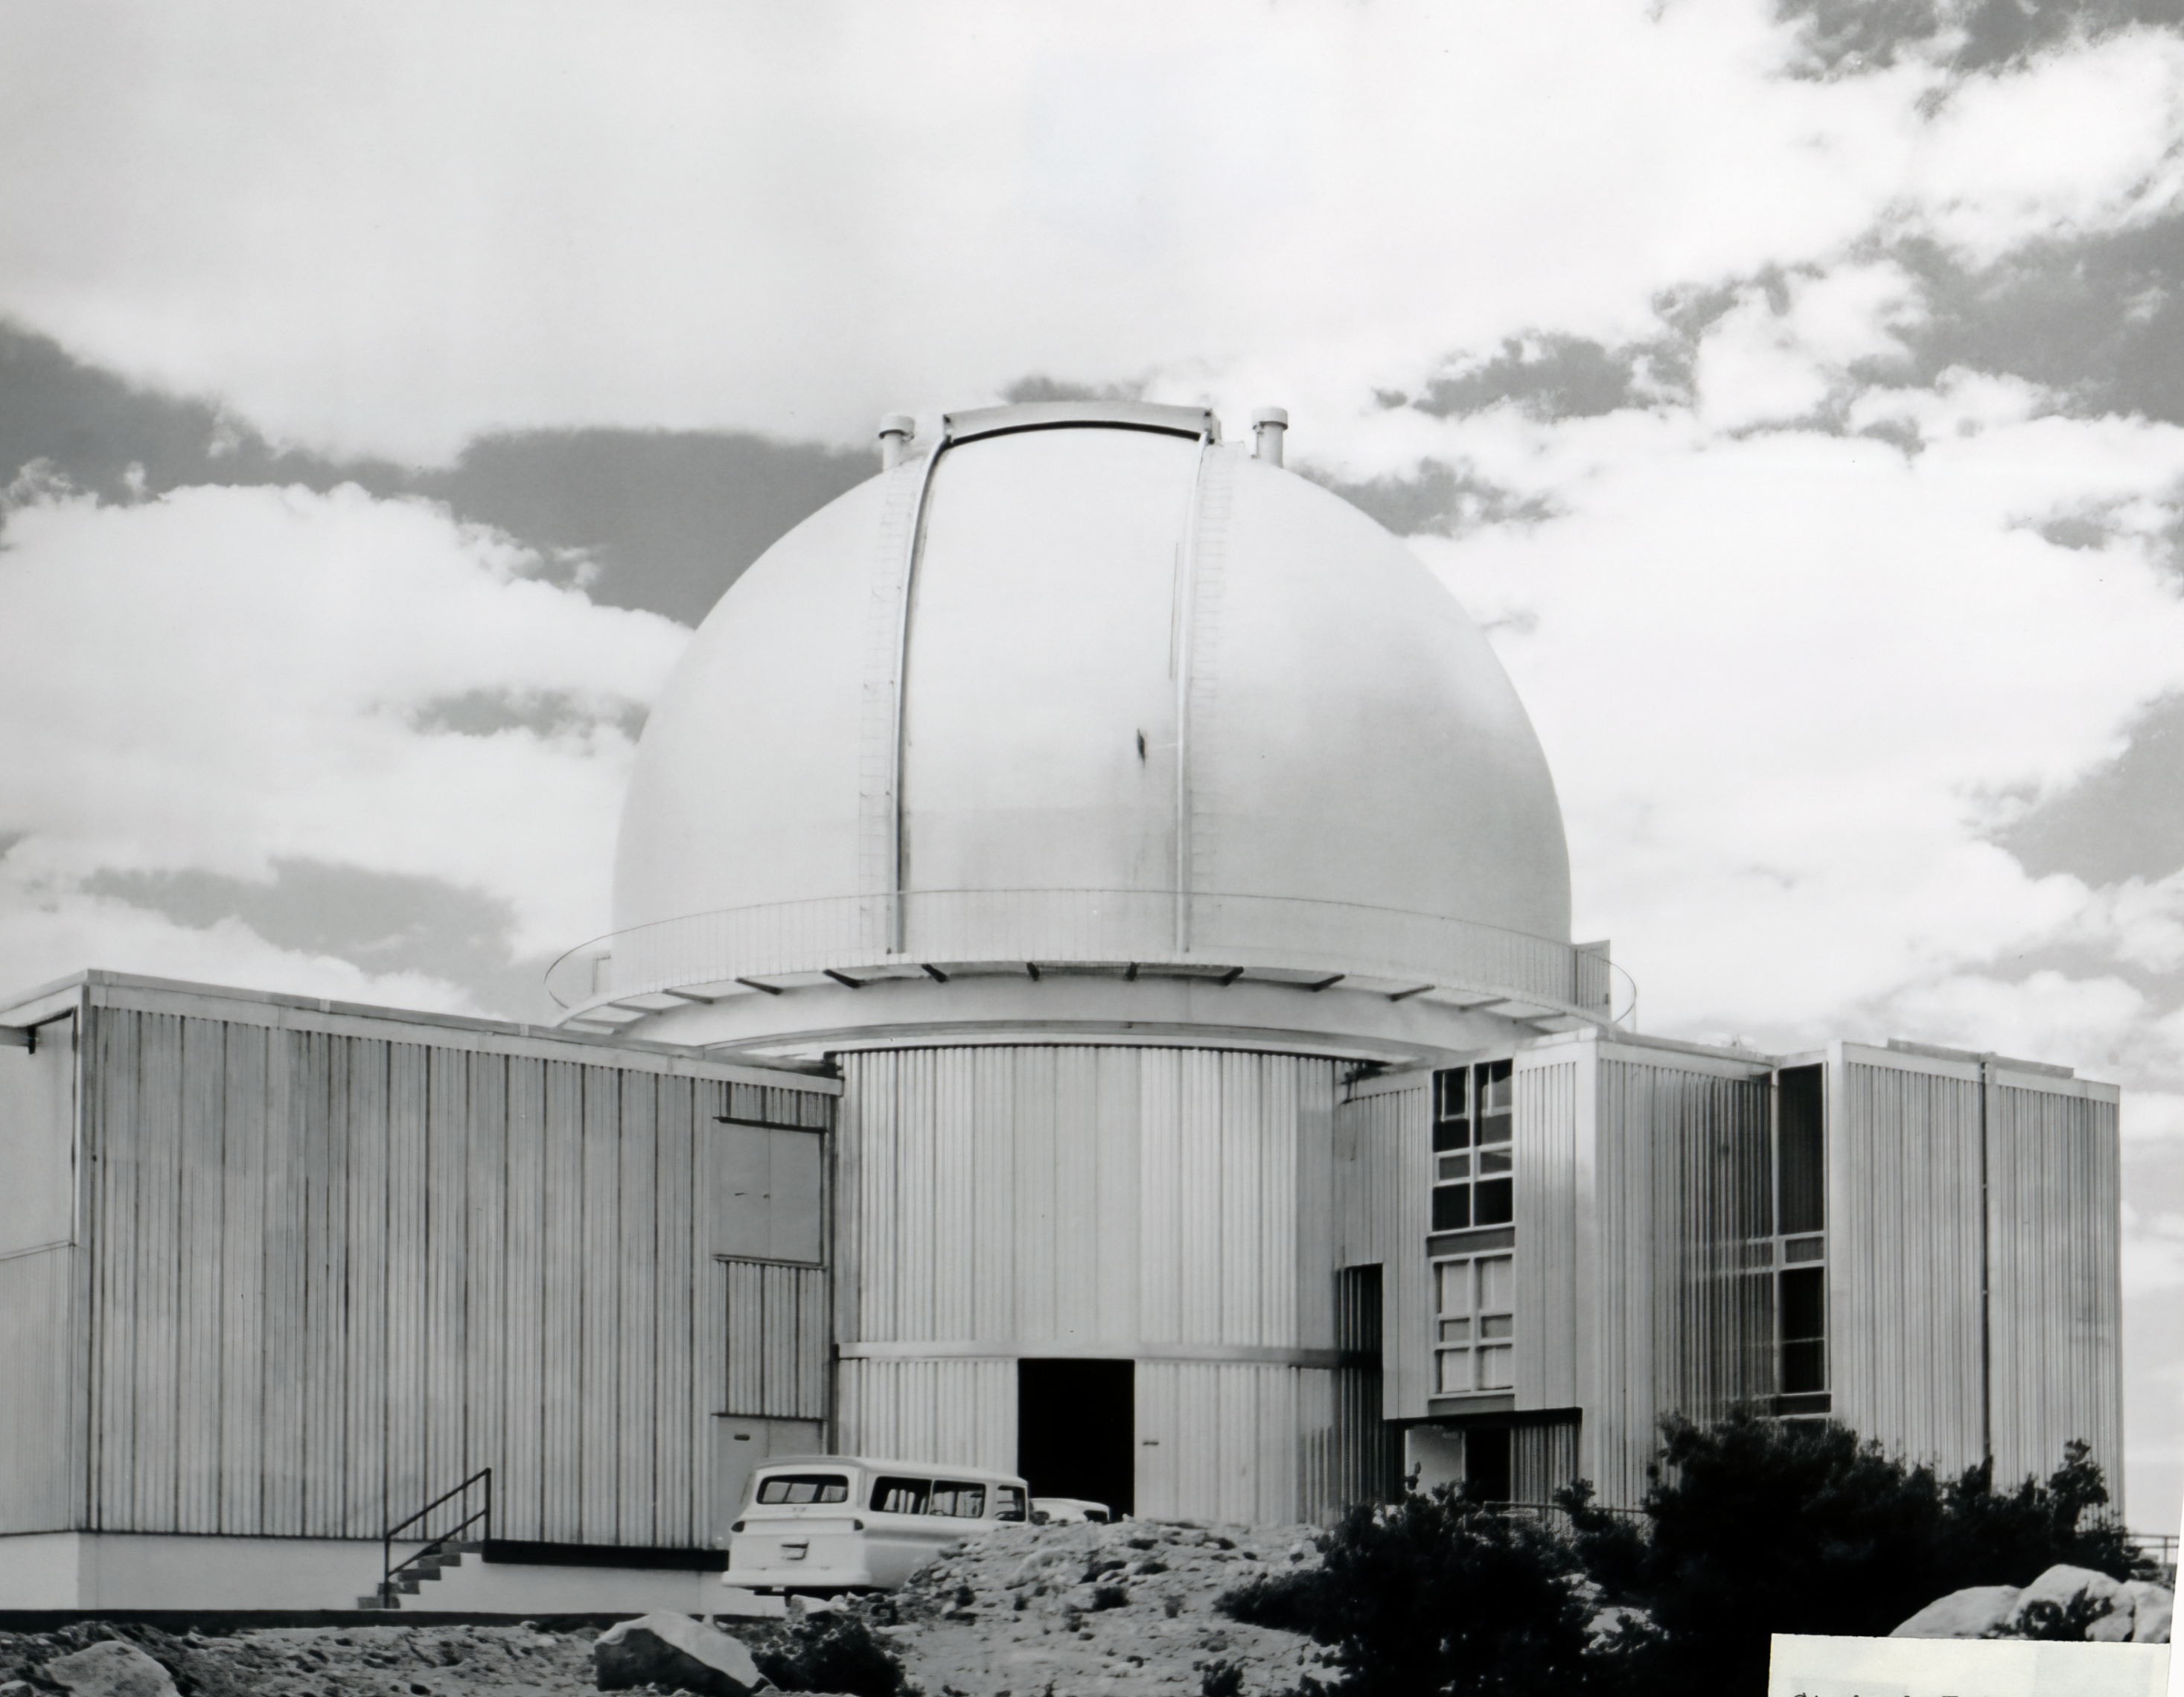

KPNO 2.1-meter Telescope Dome

A view of the Kitt Peak National Observatory (KPNO) 2.1-meter Telescope dome.

Credit: NOIRLab/AURA/NSF